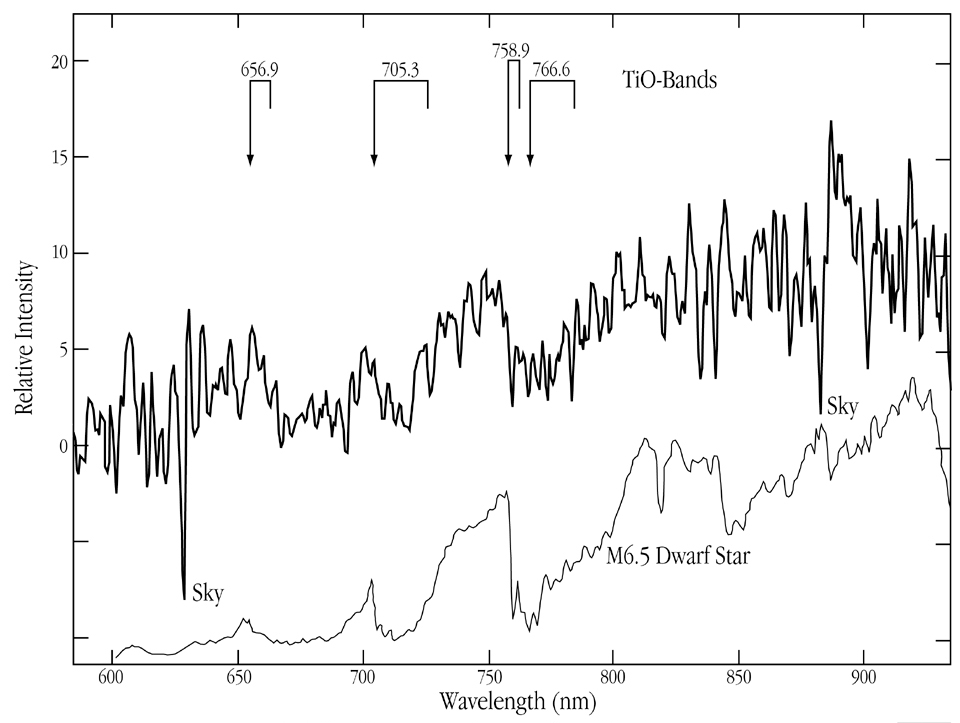

NN Ser spectrum during total eclipse

This chart represents the spectrum of the cool dwarf star in the variable stellar system NN Ser . The 5 min exposure was obtained during the total phase of the eclipse, when the magnitude of the system was V = 23.0. Several TiO bands are clearly visible in this slightly smoothed tracing. A few deep and narrow "absorption" features are residuals from sky subtraction. The original resolution is 0.55 nm/pix. A spectral type of M6 or later is deduced for NN Ser . The spectrum of a more nearby (and hence much brighter) M6.5 dwarf star (temperature approx. 2600 degrees) is shown below for comparison.

Credit: ESO